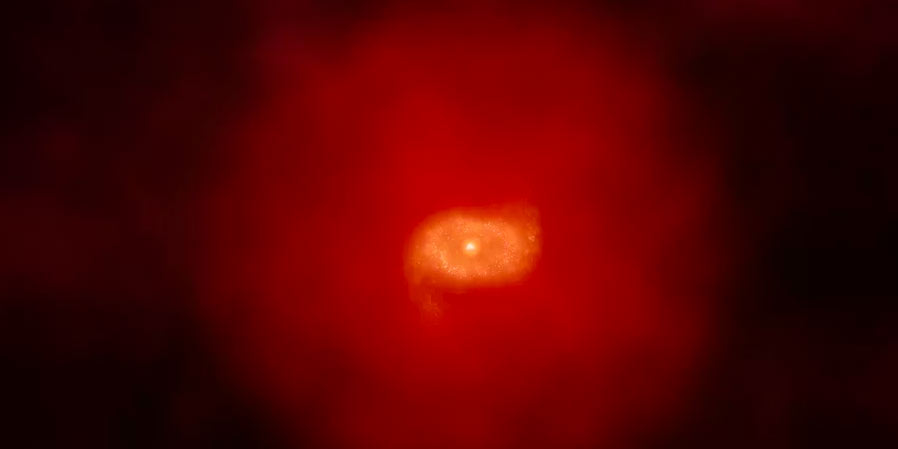

Animation of a High Red Shift Galaxy

Animation of a zooming out of a galaxy at high redshift.

Credit: Alexandra Angelich (NRAO/AUI/NSF). Music by Mark Mercury.